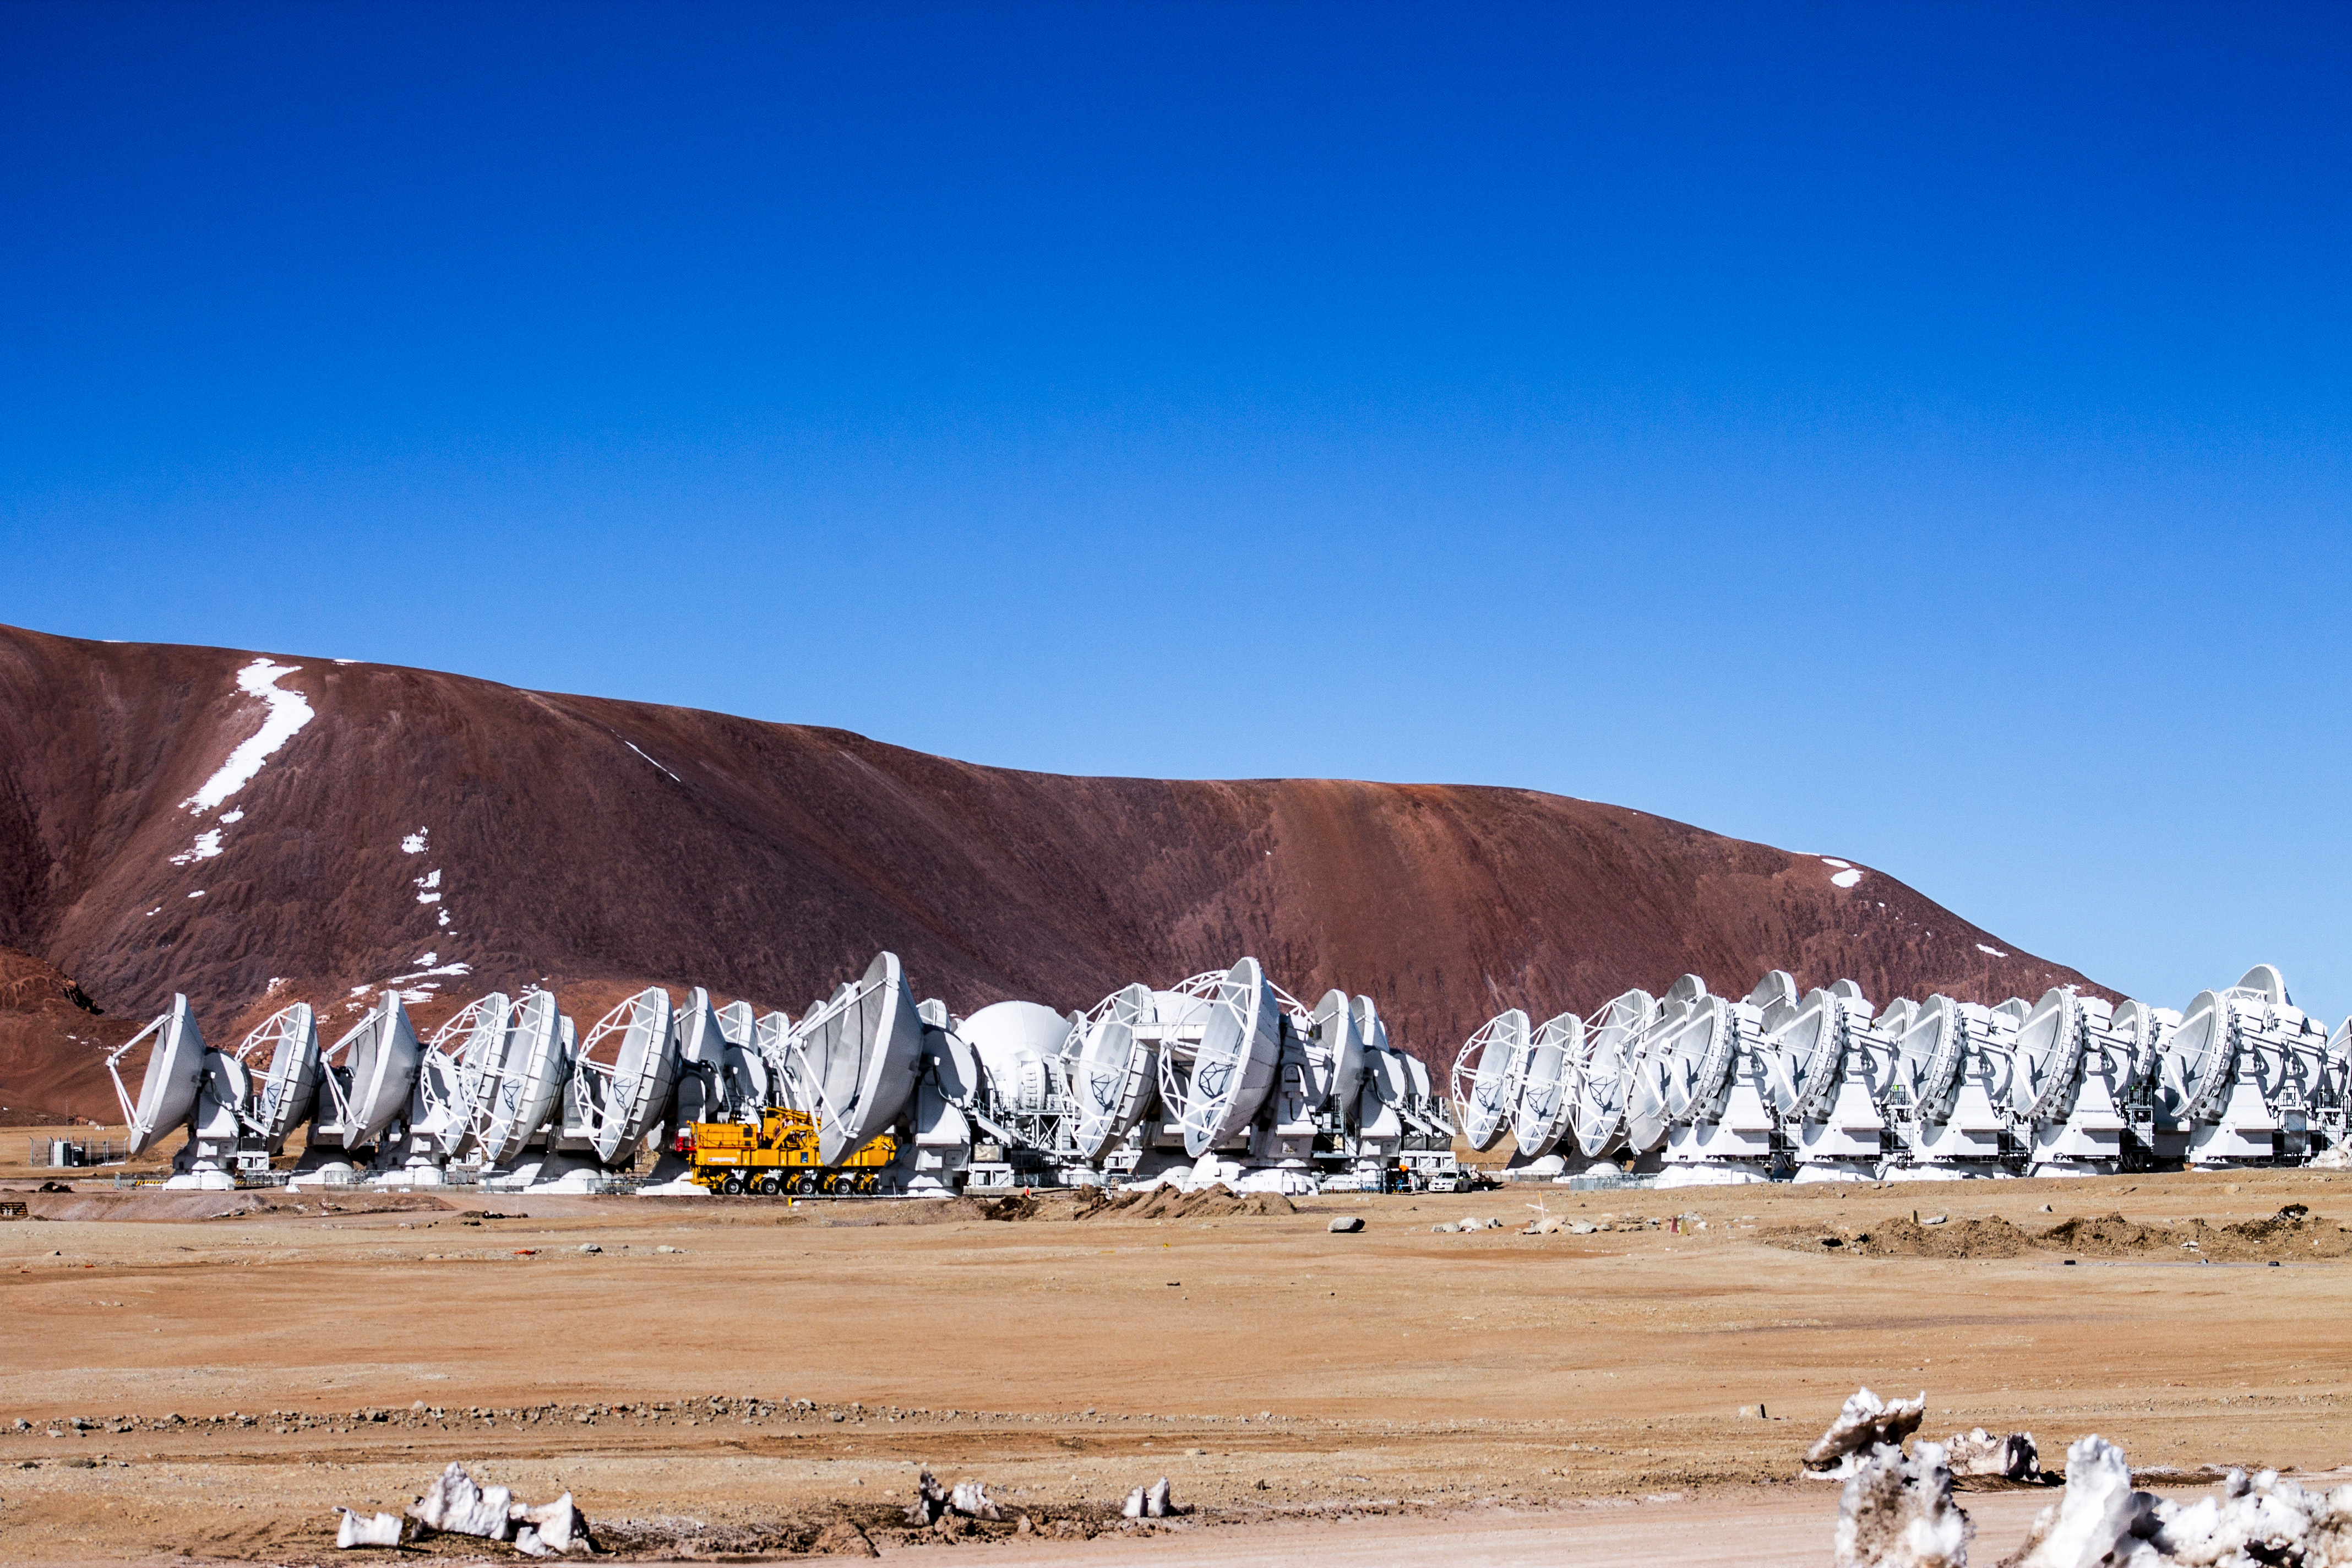

ALMA under blue skies

Below blue skies and rust-tinted peaks, an assortment of 12-metre and 7-metre Atacama Large Millimeter/submillimeter Array (ALMA) antennas are seen.

Credit: J. C. Rojas/ESO